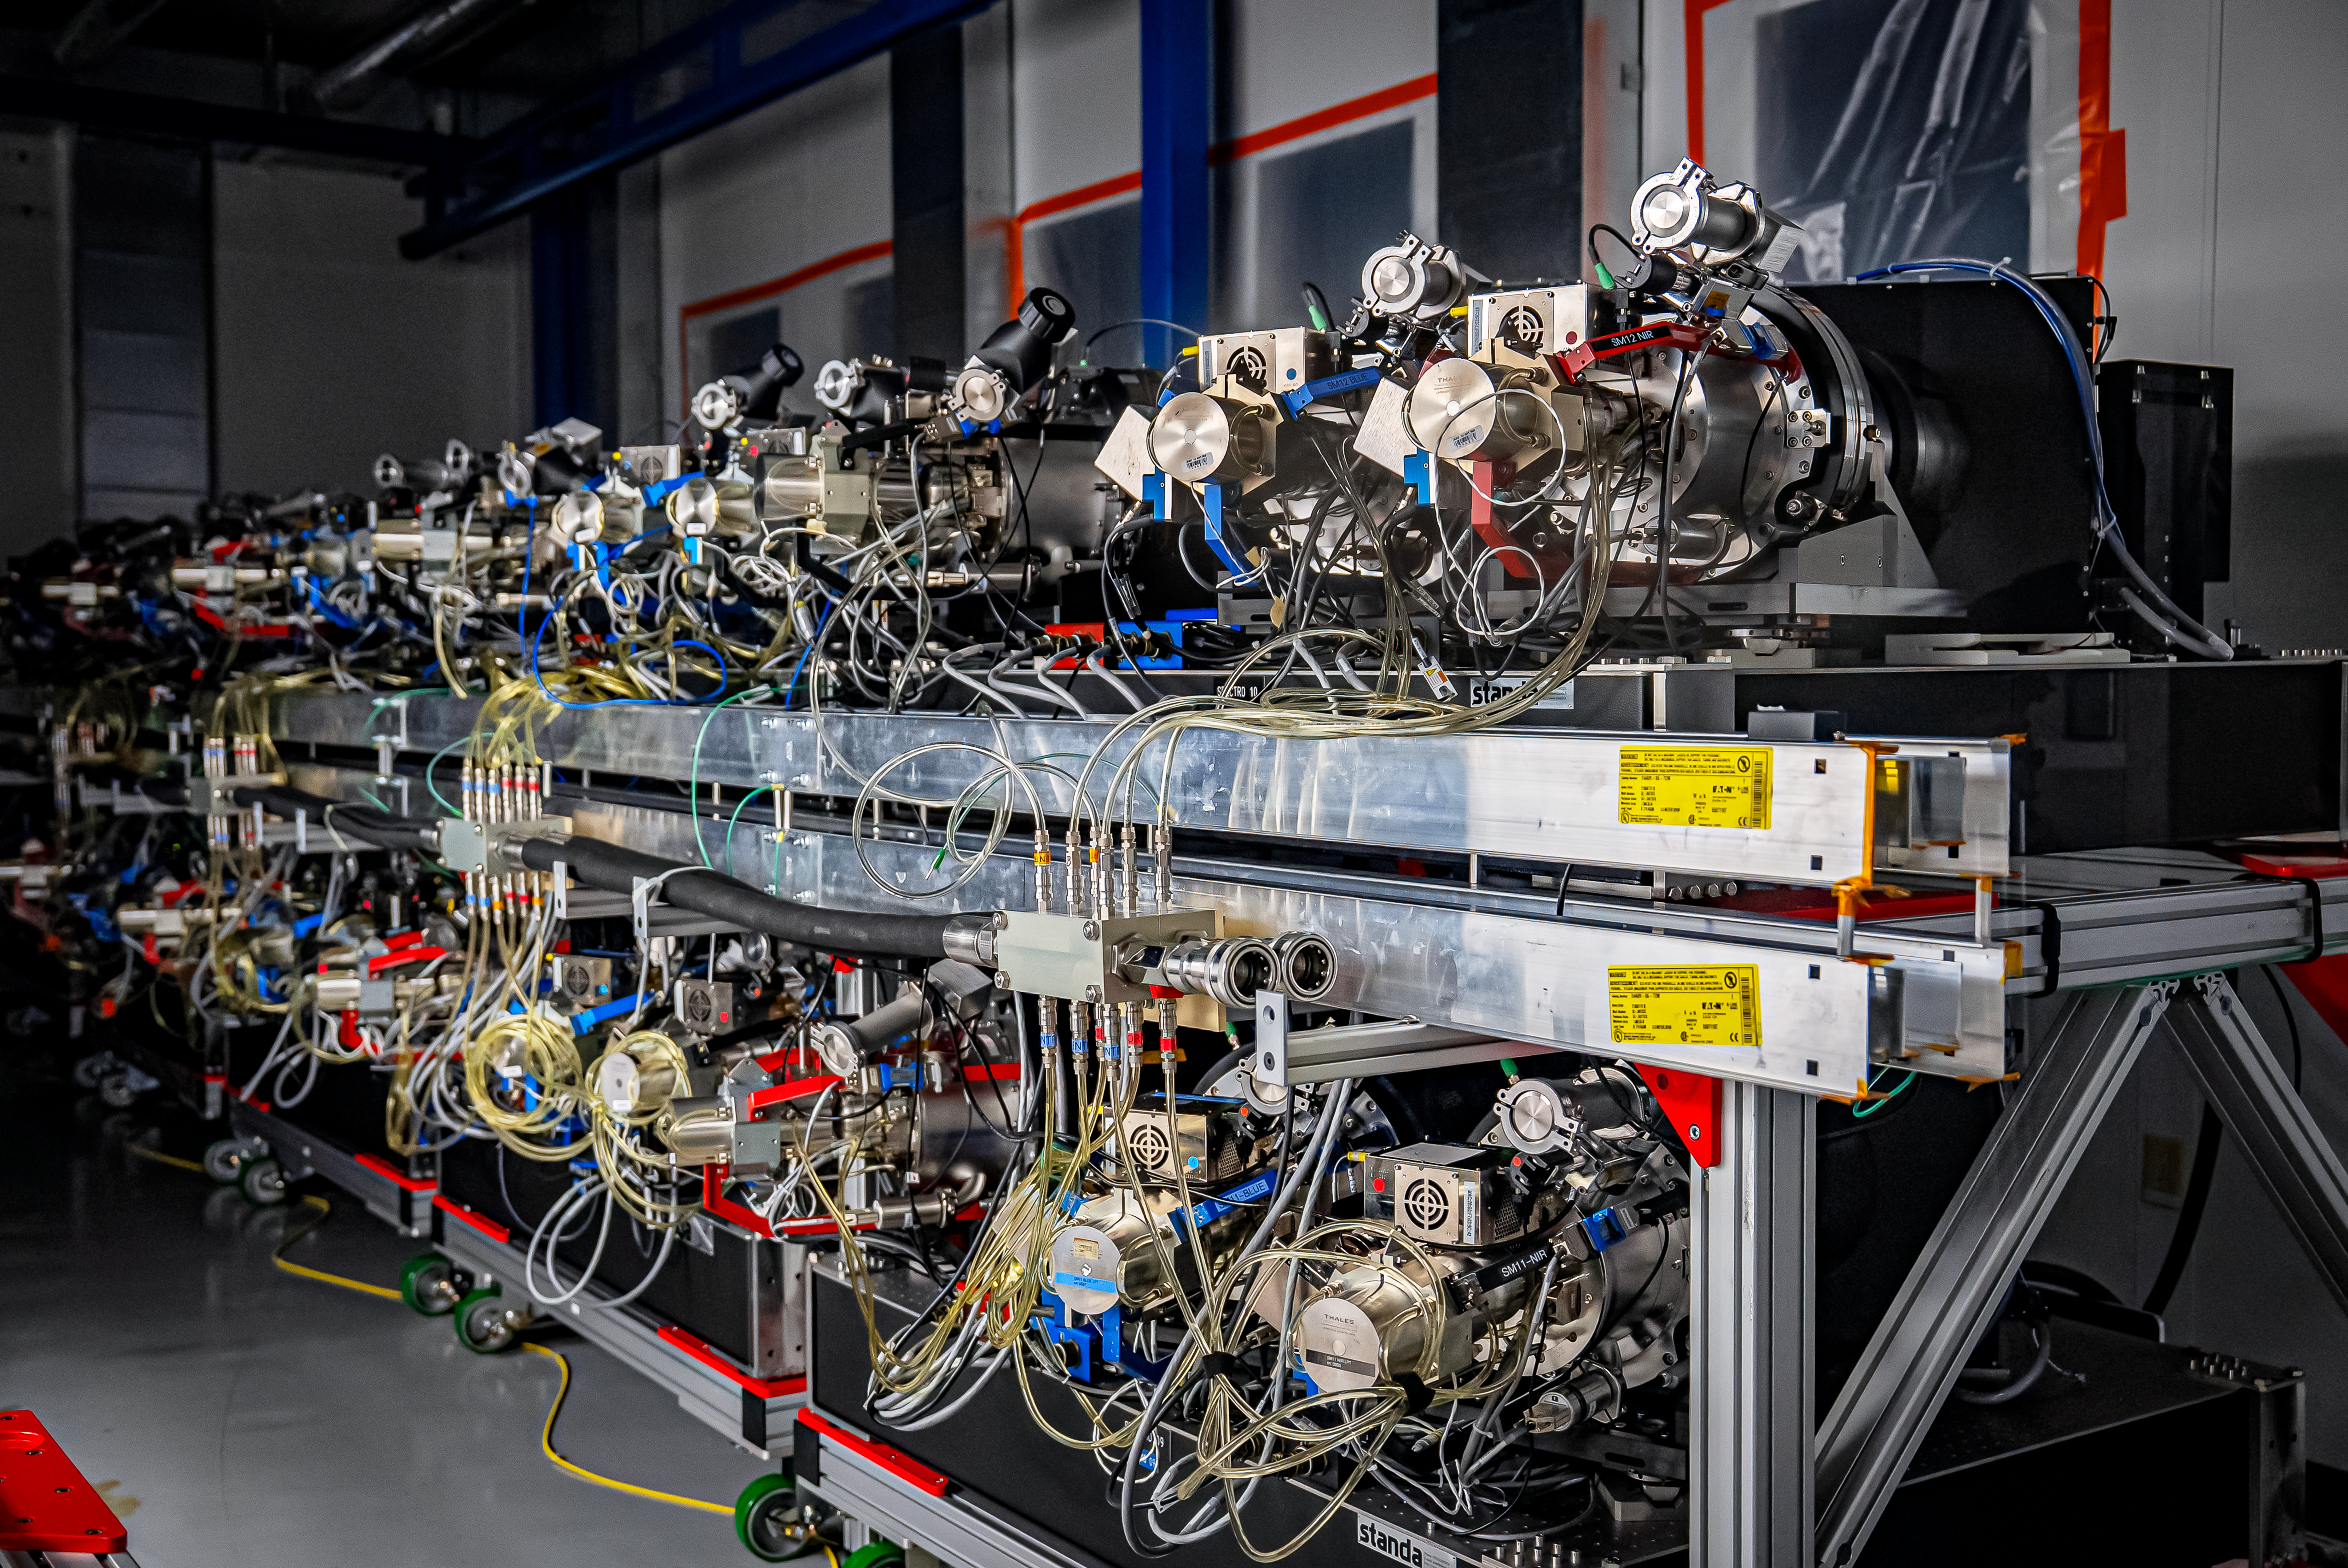

DESI Spectrograph Room

The room below the main floor of the U.S. National Science Foundation Nicholas U. Mayall 4-meter Telescope at Kitt Peak National Observatory, a Program of NSF NOIRLab, that hosts DESI’s 10 spectrographs. Image taken on 12 February 2025.

Credit: DESI Collaboration/DOE/KPNO/NOIRLab/NSF/AURA/M. Sargent (Berkeley Lab)